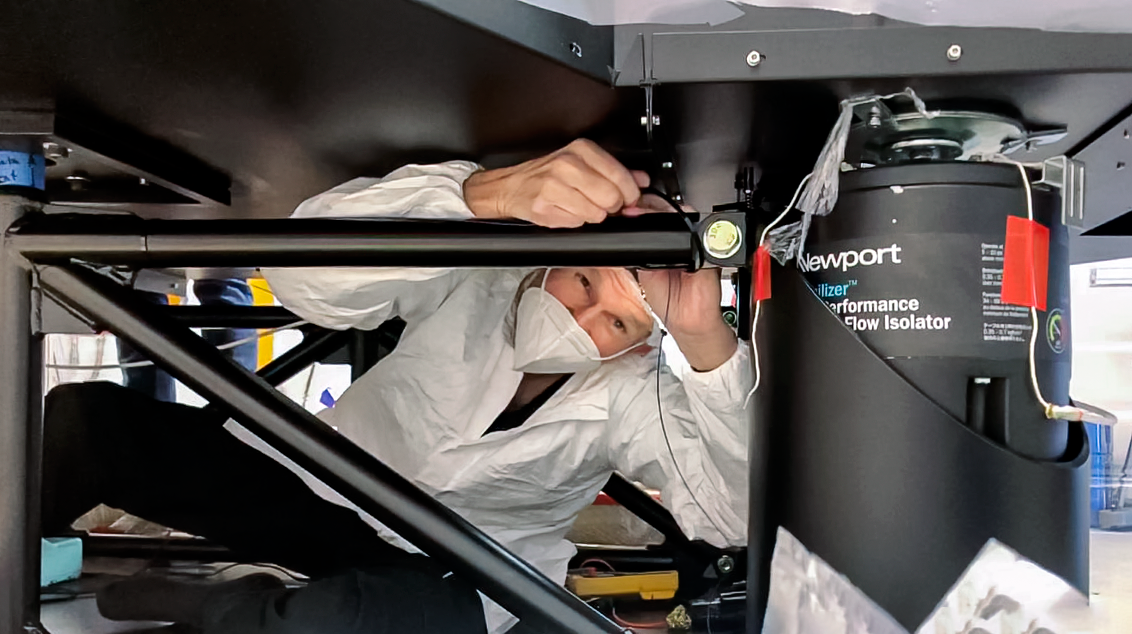

GHOST Optical Bench Work

GHOST, the Gemini High-resolution Optical SpecTrograph, is the next Gemini facility instrument and will provide world-class, high-resolution spectroscopic capabilities to the Gemini community. It is an instrument for Gemini South in Chile. Australian Astronomical Optics (AAO) at Macquarie University leads the GHOST team, which includes the National Research Council Herzberg (NRC-H), for the construction of the spectrograph and the Australian National University (ANU) leads on the instrument control system and data reduction software.

Major components of GHOST were delivered to the AURA Recinto in Chile just after the pandemic started and remained there for 8 months before they were delivered to Gemini South in February 2021.

Now, with travel restrictions lessened, teams from NRC Canada, AAO Australia, and Gemini North are working with the Gemini South GHOST project team and the rest of the Cerro Pachón day crew to assemble the GHOST spectrograph.

The teams are into week four of this effort, and they are on schedule to commission GHOST in late June. Twilight tests are due to take place in late May. The following milestones have already been met:

75% of the 9-feet-tall outer enclosure assembly completed
Optical bench support structure assembled and 1000-lb bench installed
All the optics inspected, finding no shipping damage or coating degradation from long storage
All optics mounted on the optical bench, and white pupil relay aligned
Both detectors under vacuum
All electronics unpacked, inspected and tested; assembly is ~ 50% complete

GHOST will enable astronomers to investigate a broad range of science goals, from the composition of the first stars to the characterization of exoplanetary systems. GHOST will also provide crucial follow-up of interesting targets emerging from many ongoing and future surveys, such as Vera C. Rubin Observatory’s Legacy Survey of Space and Time, SkyMapper and GAIA.

Credit: NOIRLab/AURA/NSF